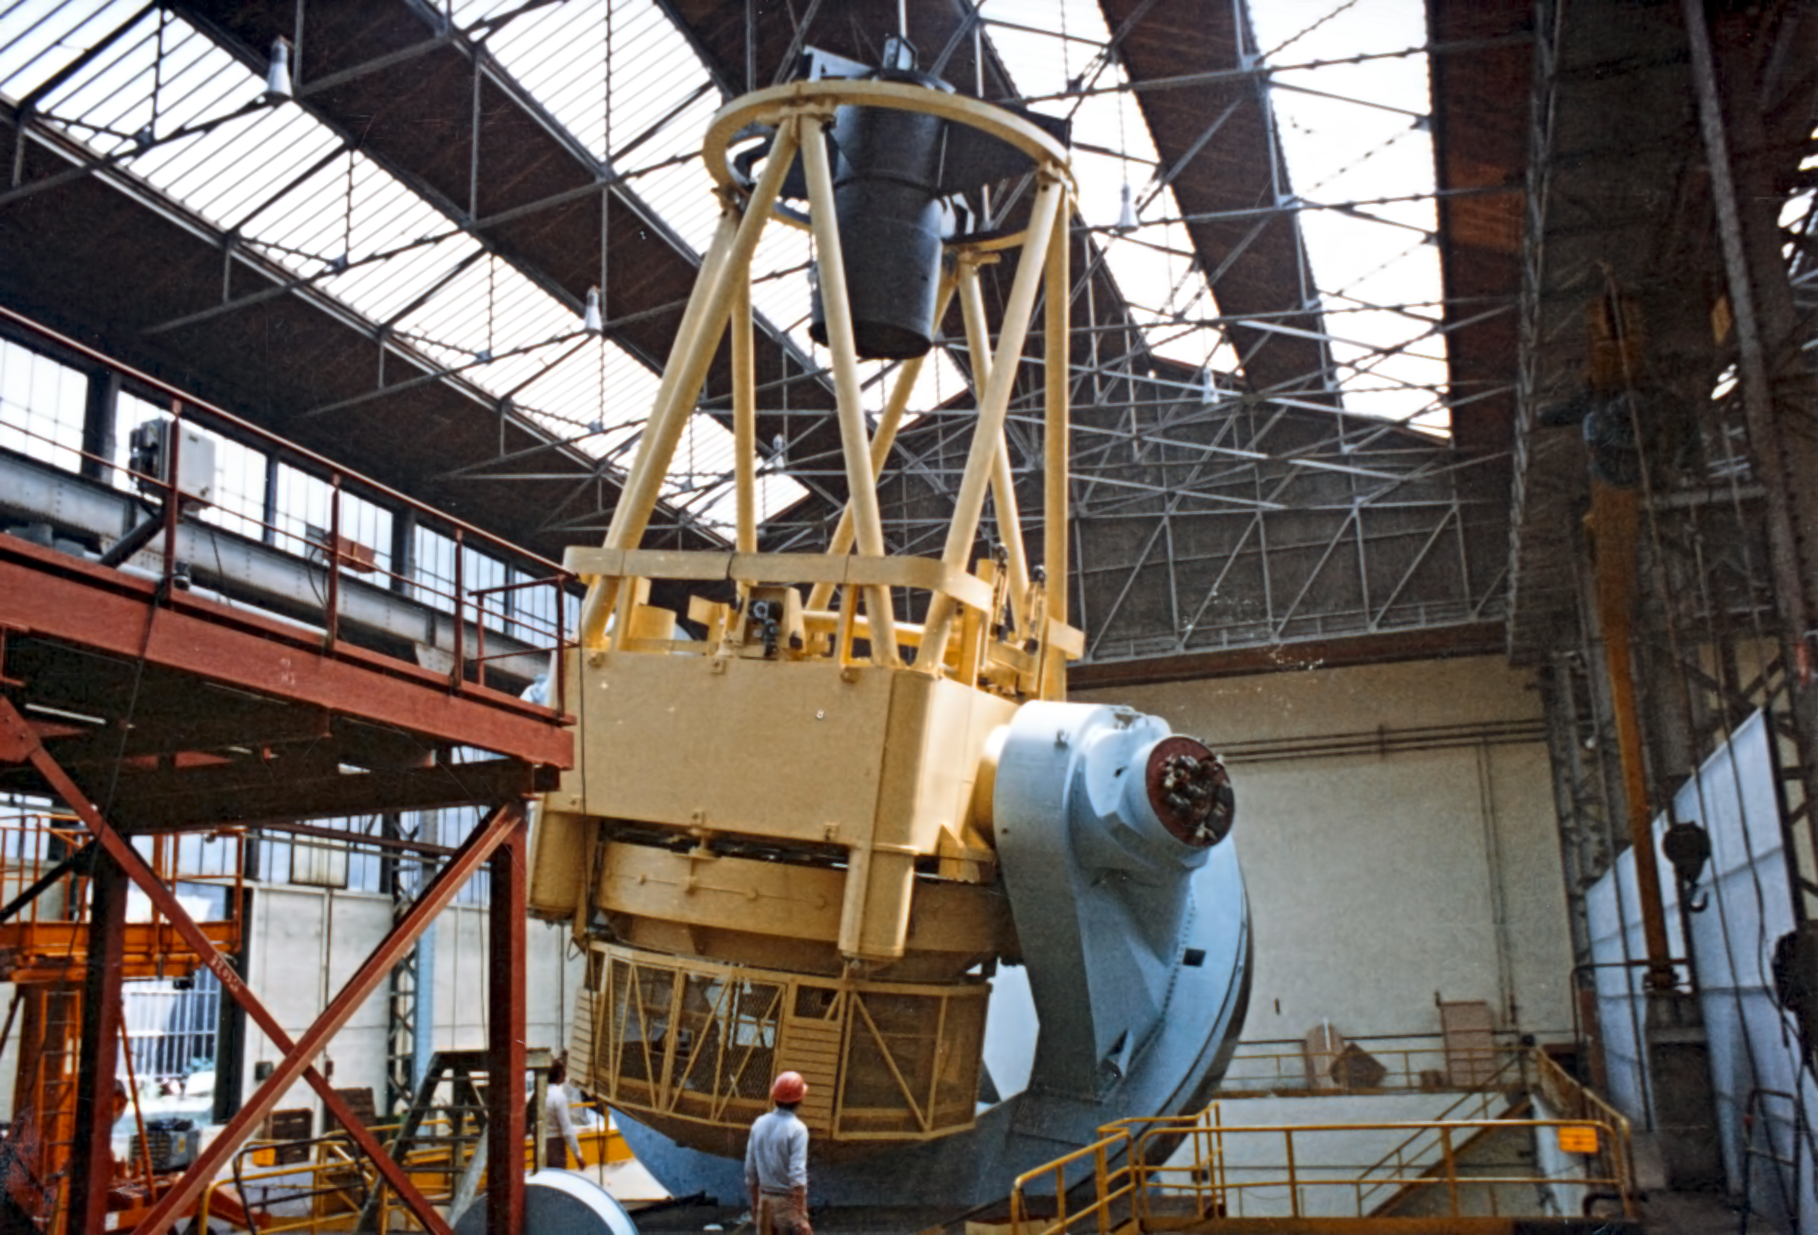

The ESO 3.6-metre telescope under construction

Main structure of the ESO 3.6-metre telescope at REOSC during construction.

Credit: ESO